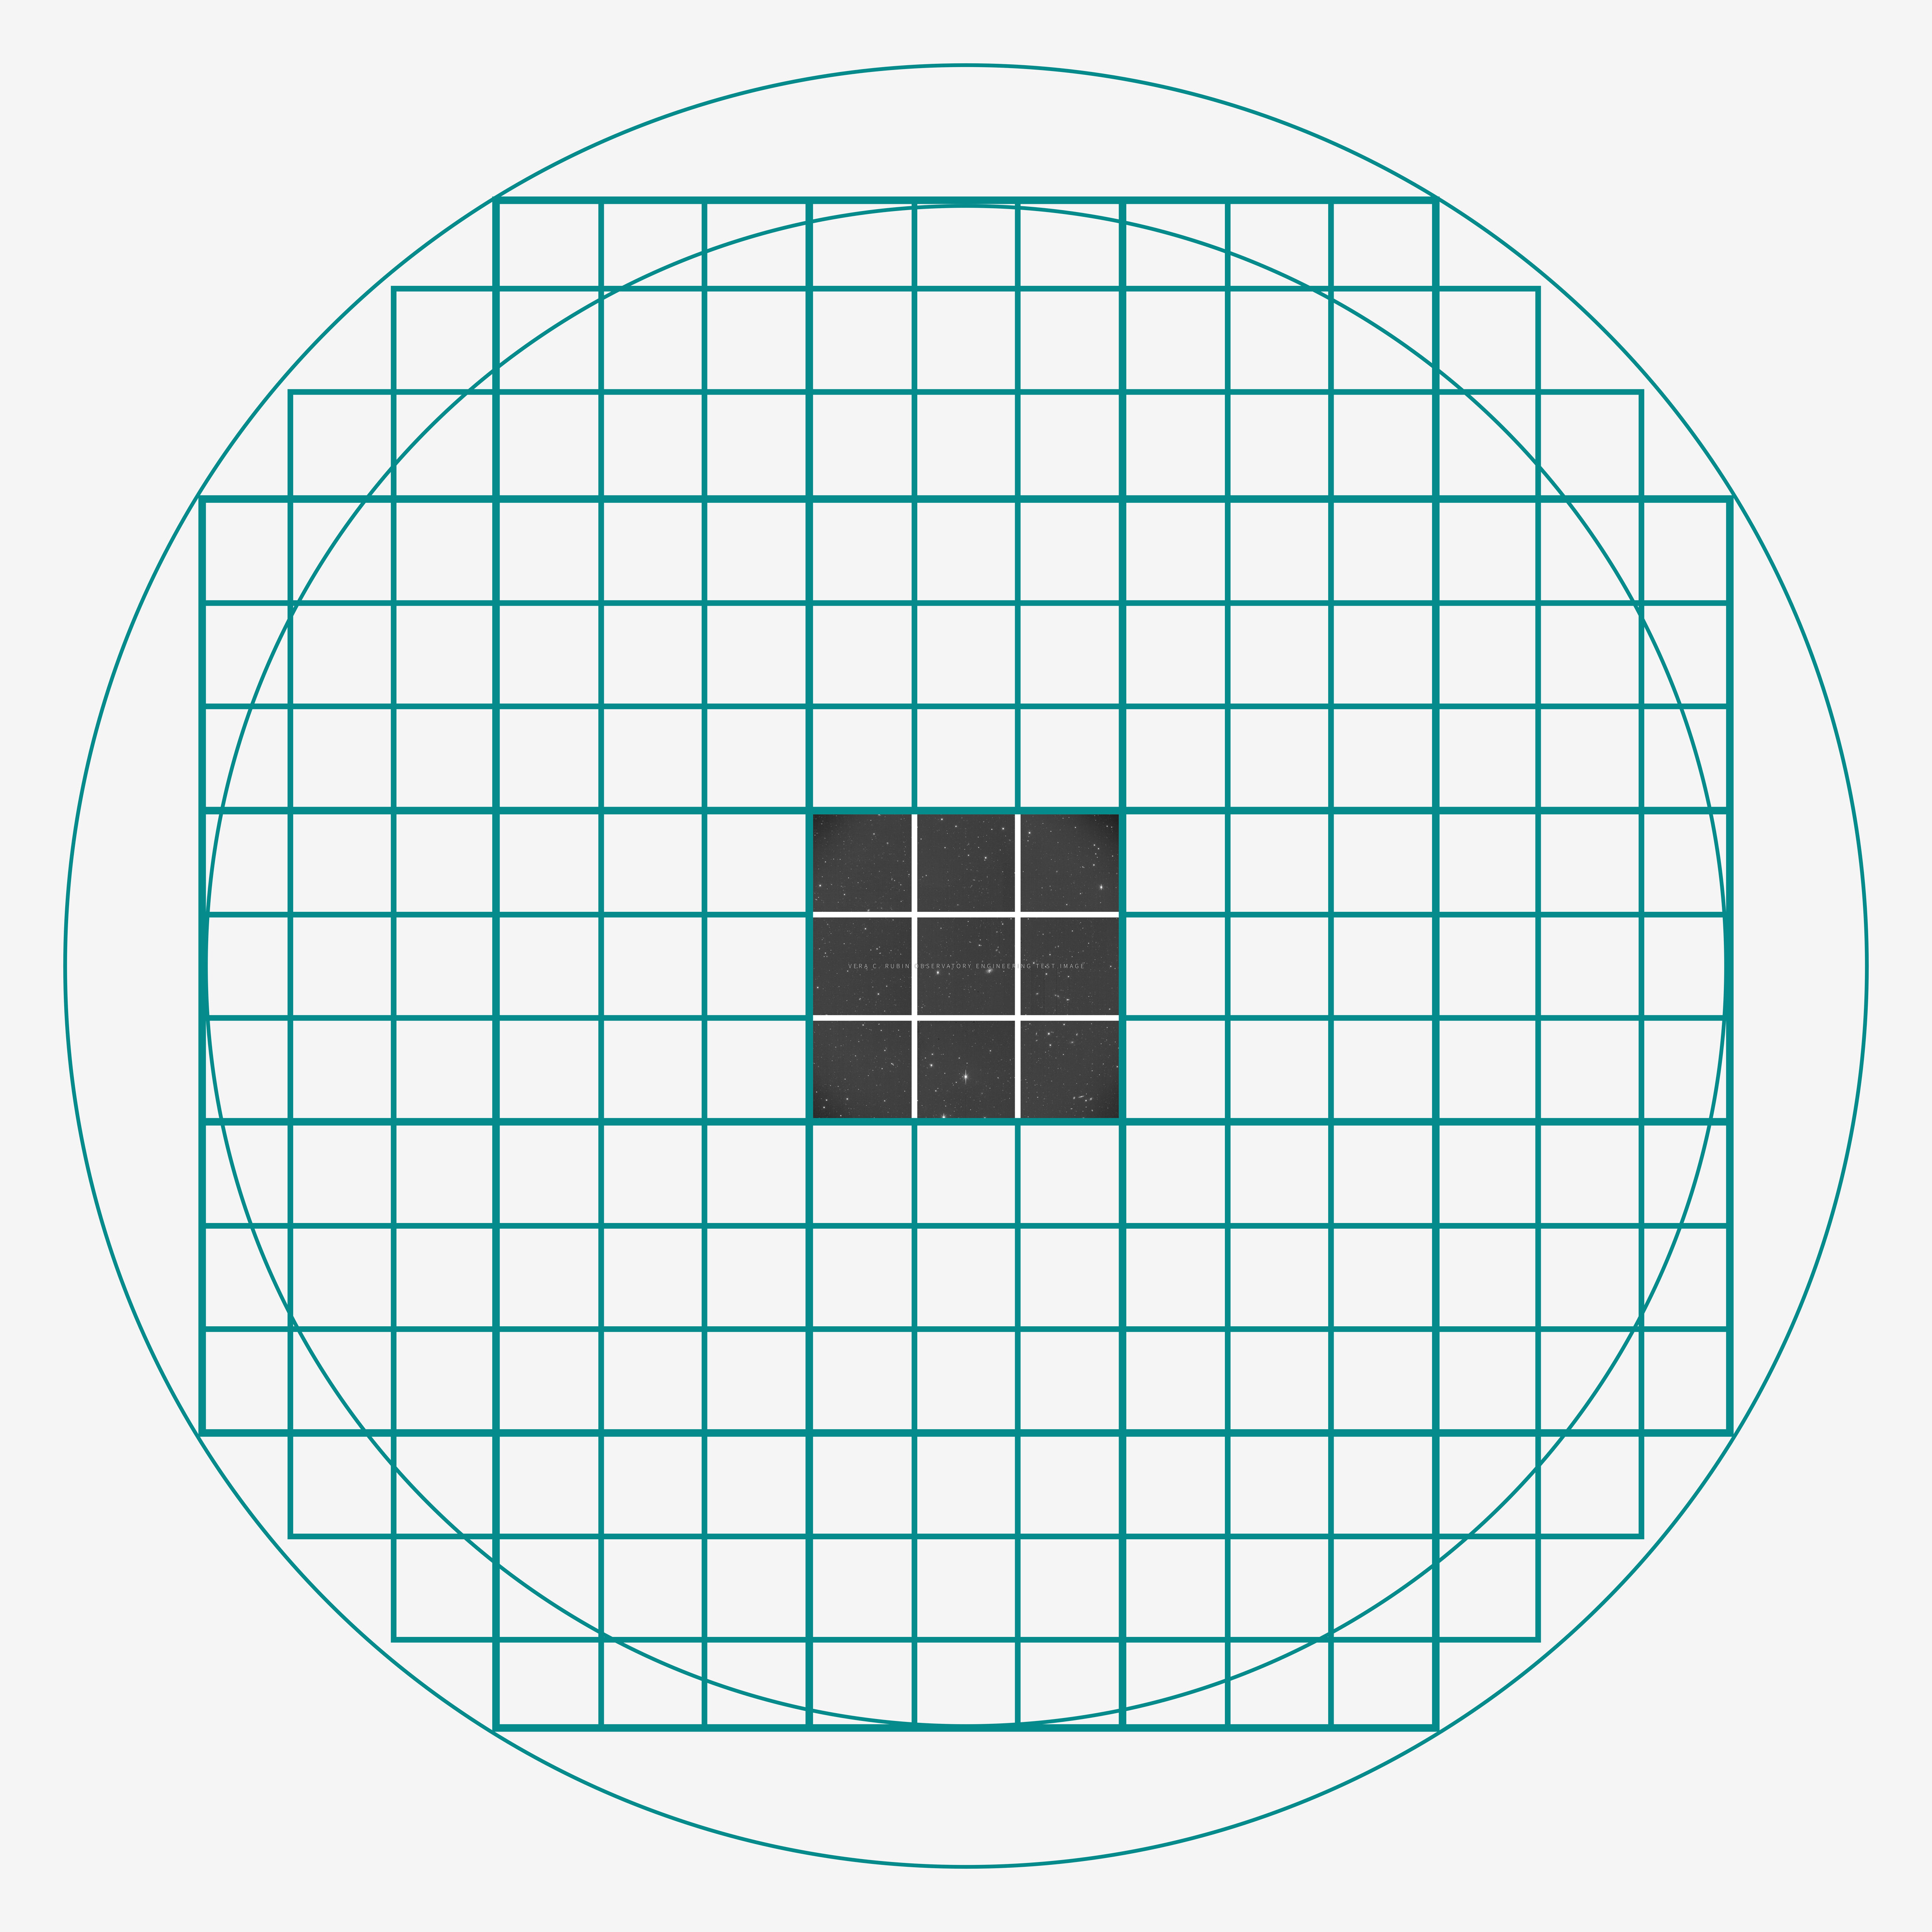

ComCam Engineering Test Image

A good comparison of the ComCam engineering test camera with the LSSTCam can be seen in the figure. The two have the same resolution and sensitivity, but the LSSTCam covers 21 times more area on the sky in every image. A single test engineering image from the very first night of the ComCam campaign is shown in the context of the coverage that will be provided by the LSSTCam: every one of the 21 squares in the teal wire frame is equivalent to another ComCam, all observing the sky at the same time. As ComCam already covers an impressive area equivalent to two full Moons, the promise of the full LSSTCam is incredible.

Credit: RubinObs/NOIRLab/SLAC/NSF/DOE/AURA